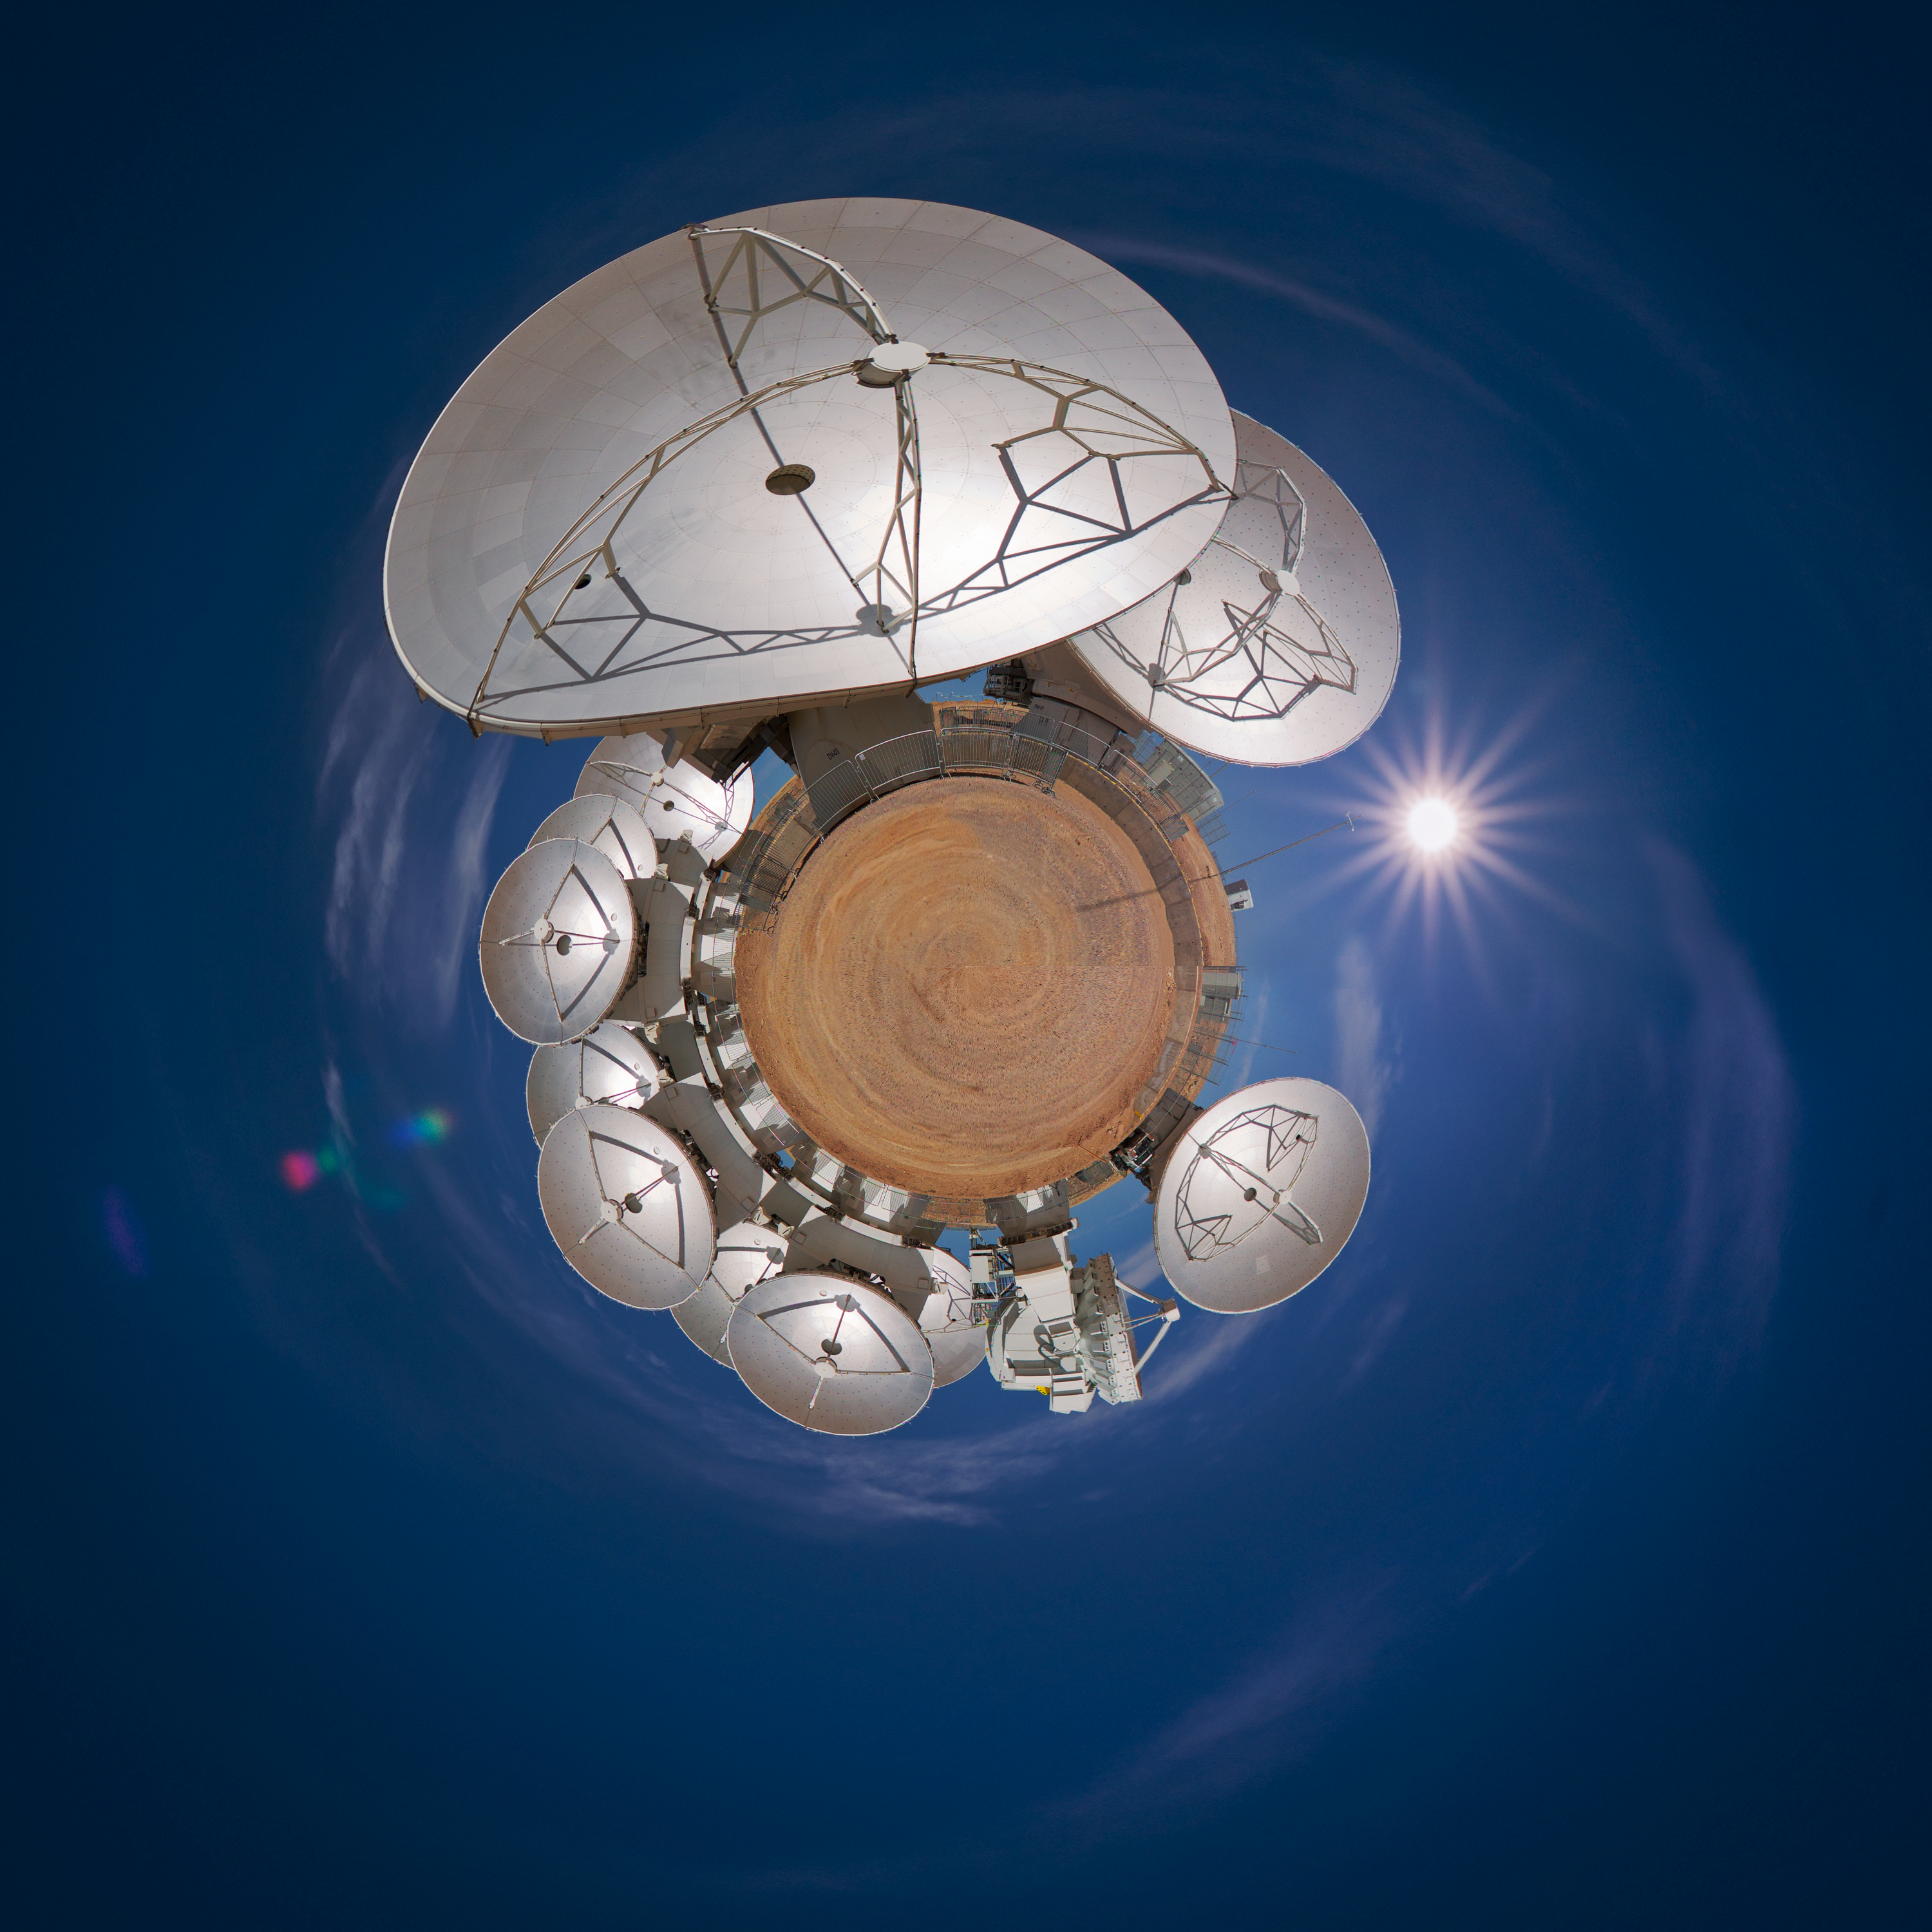

The little planet of ALMA

This image shows the Atacama Large Millimeter/submillimeter Array, ALMA, in an unusual form. The original image was a panorama picture of ALMA, which was distorted and turned inwards. This effect is called "little planet".

Credit: S. Seip/ESO